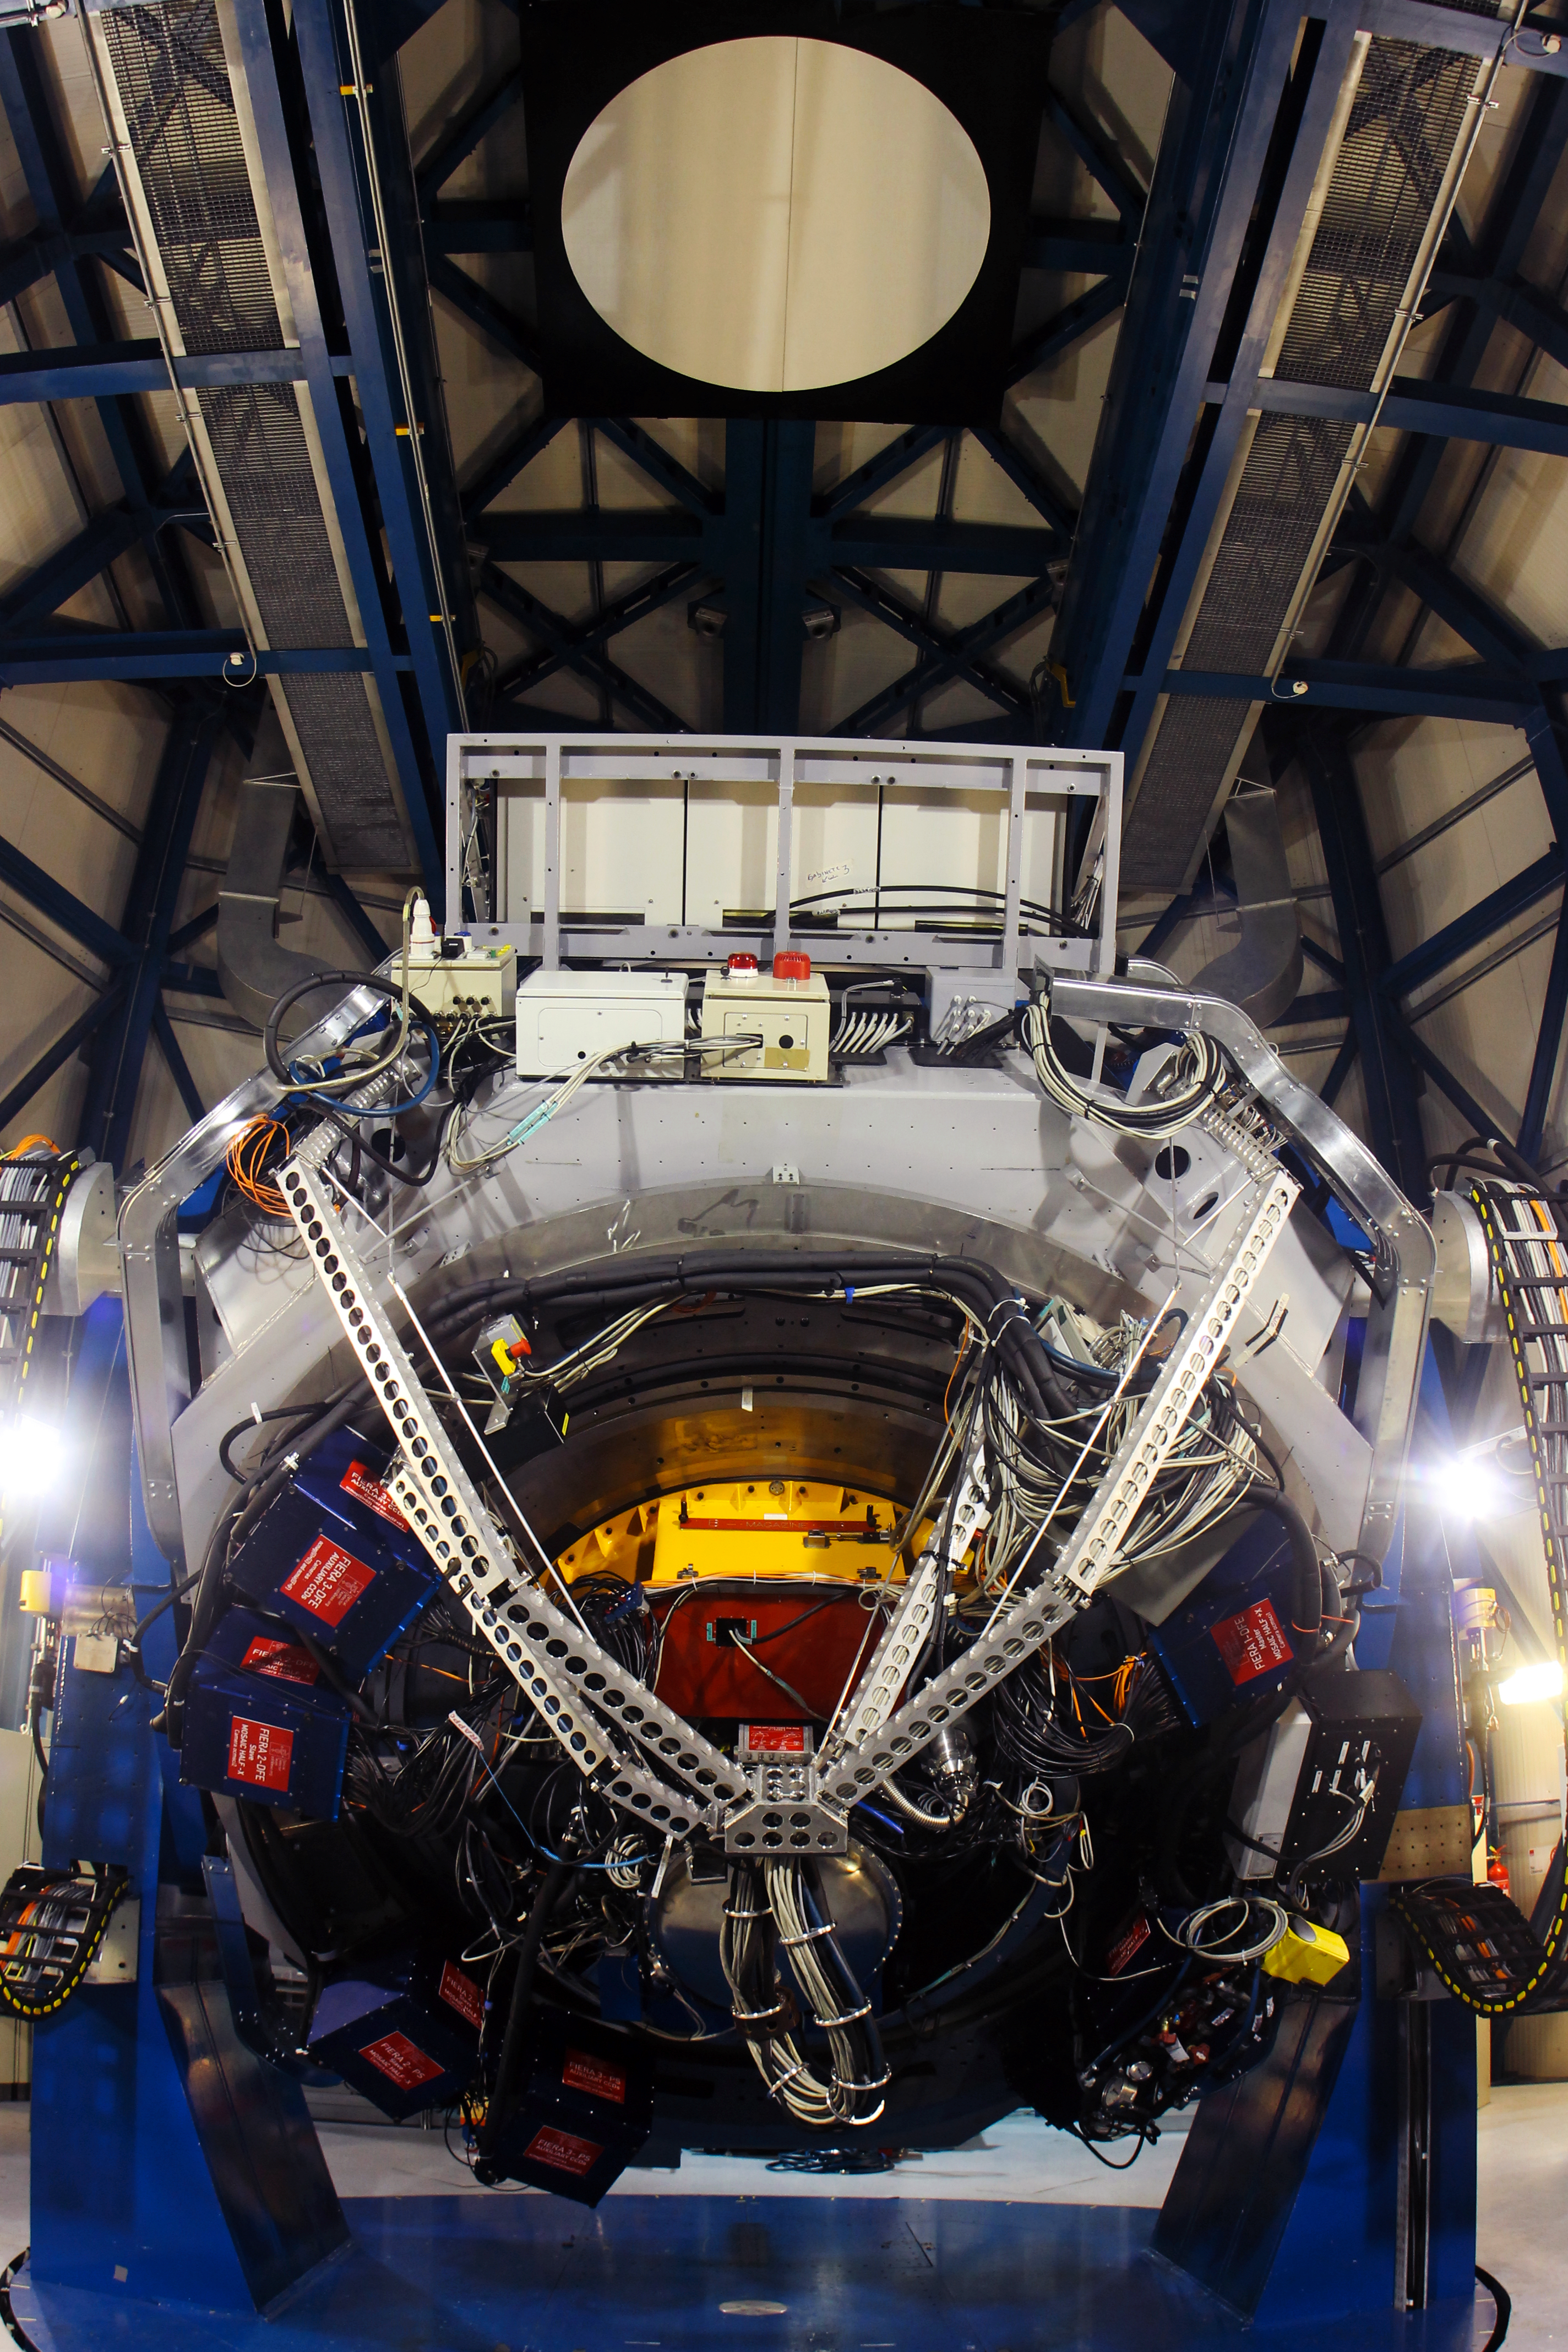

OmegaCAM

OmegaCAM, a single enormous optical CCD imaging camera, is the sole instrument of the VST. OmegaCAM and the VST will survey the sky to study a wide range of astrophysical domains, from the Solar System to the Milky Way and distant galaxies in the early Universe.

Credit: ESO